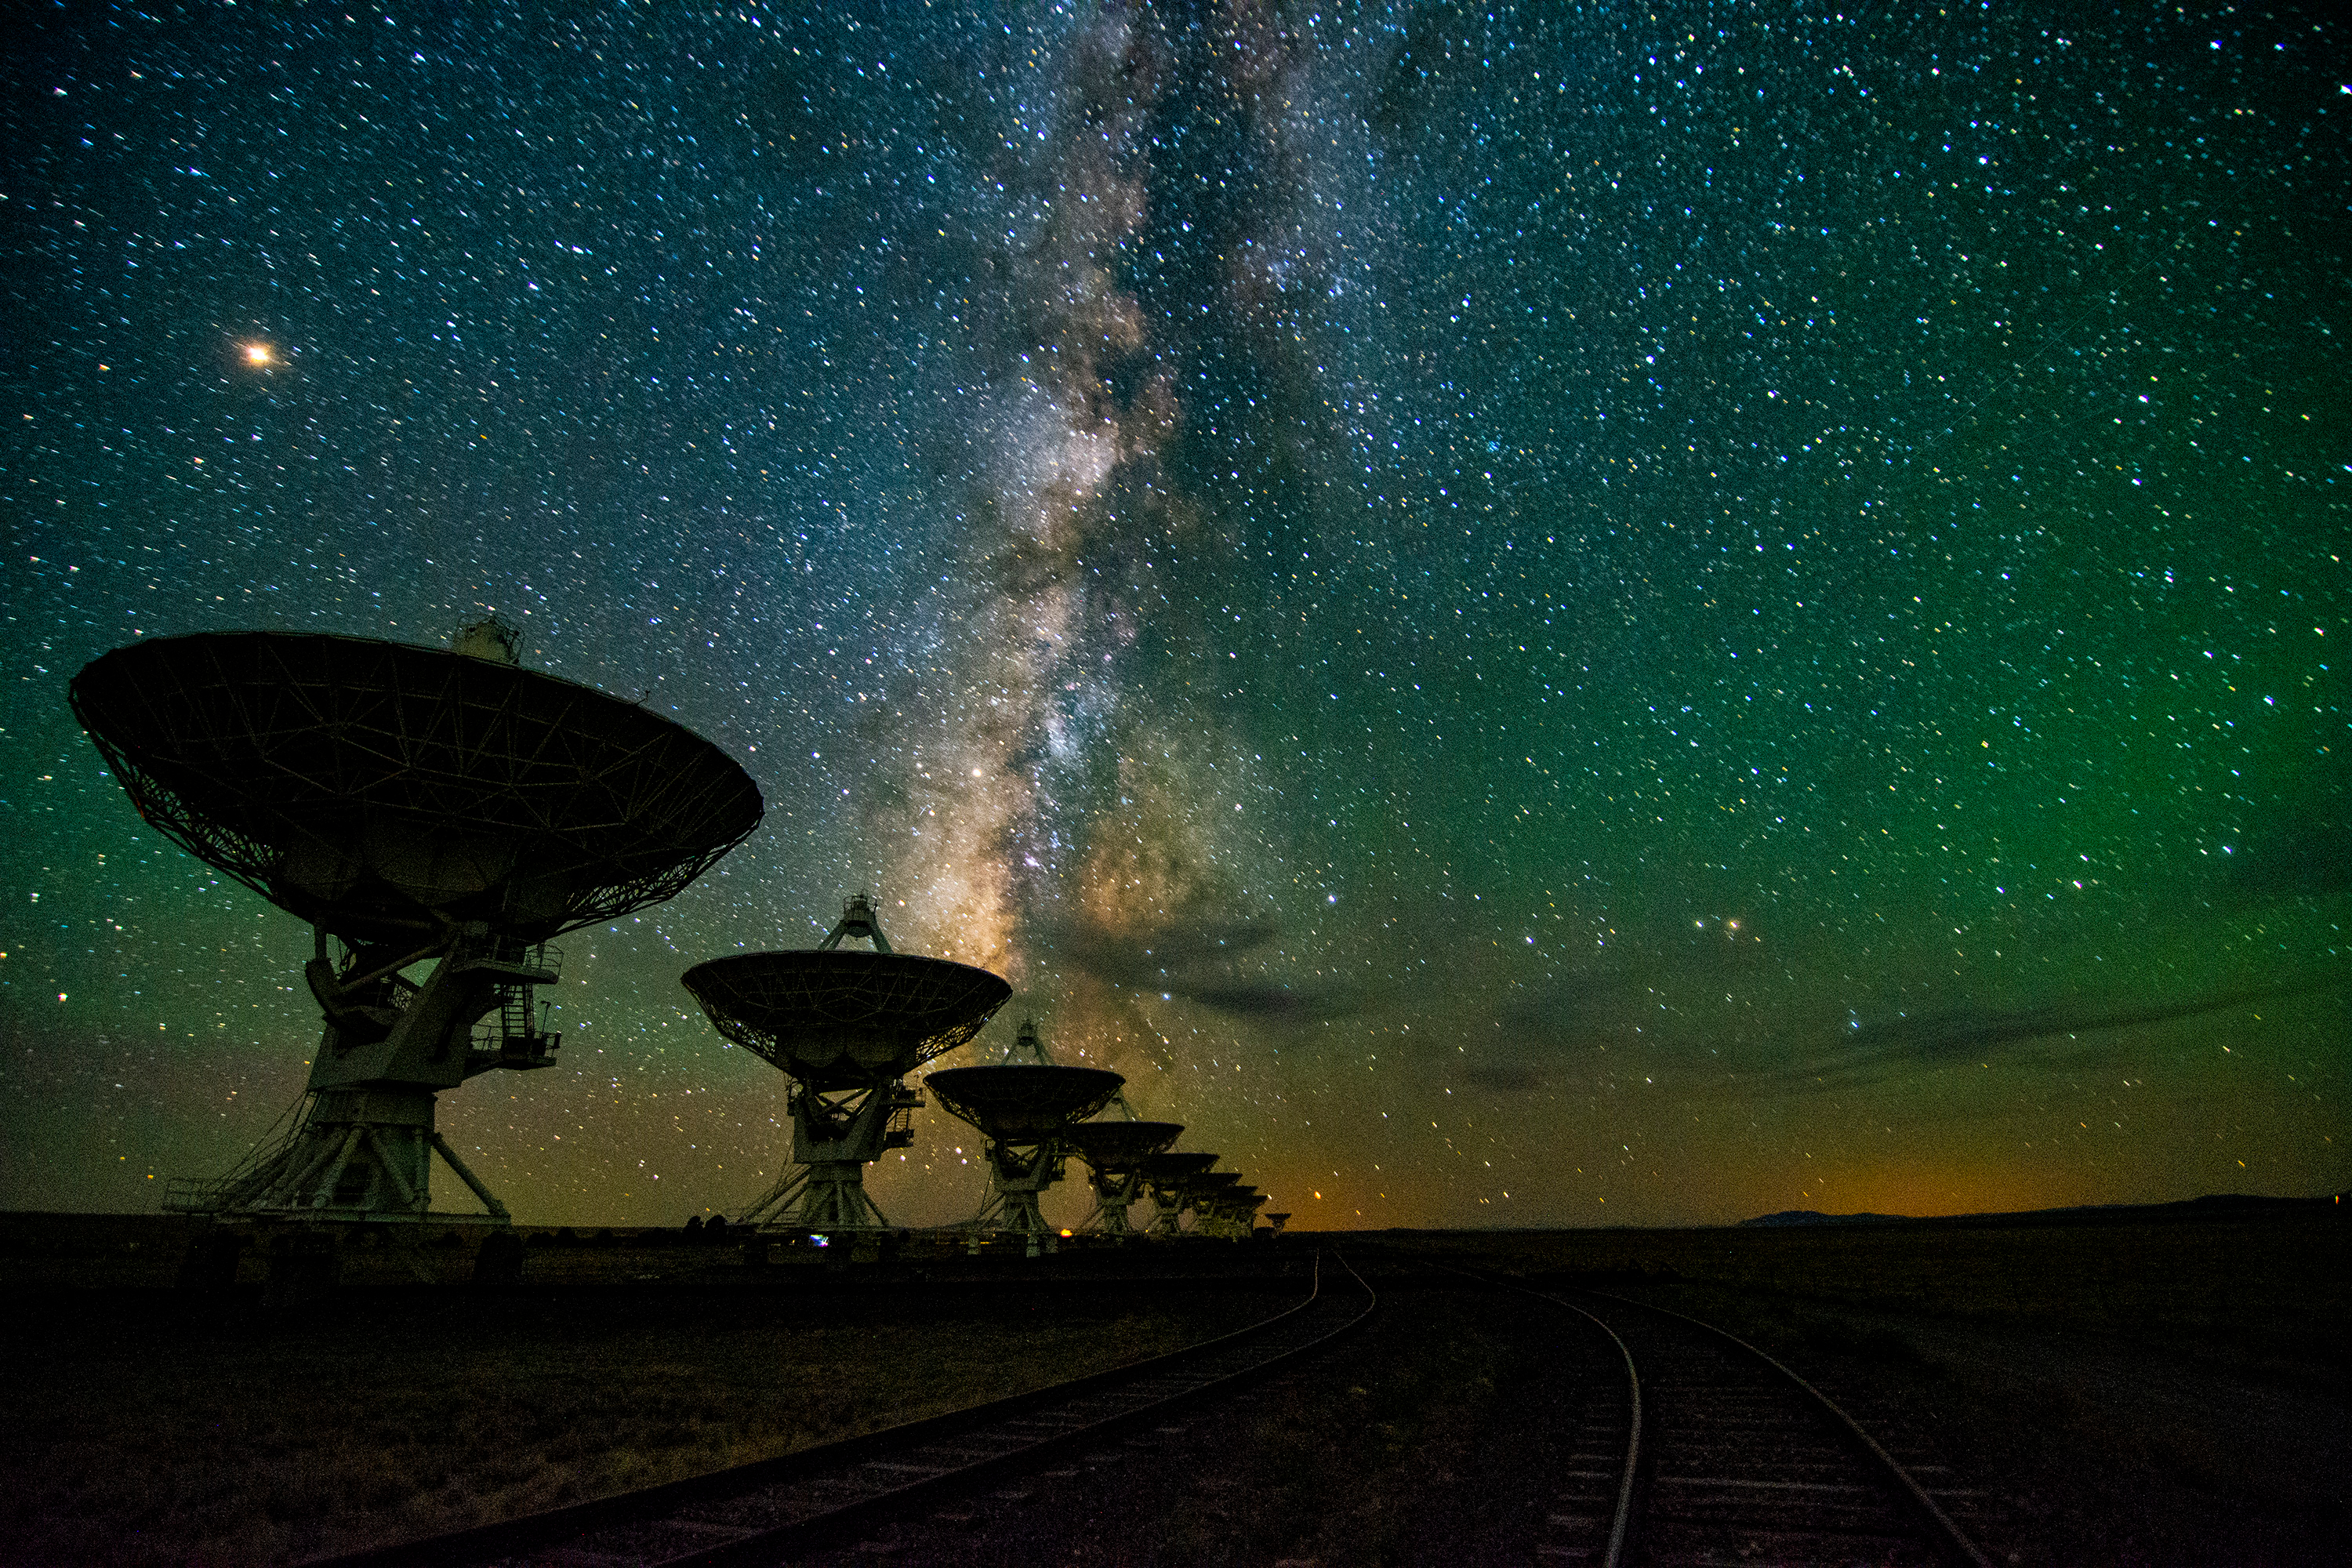

The Milky Way and the VLA

The Milky Way Galaxy seen over the Karl G. Jansky Very Large Array west of Socorro, New Mexico.

Credit: NRAO/AUI/NSF, Jeff Hellerman